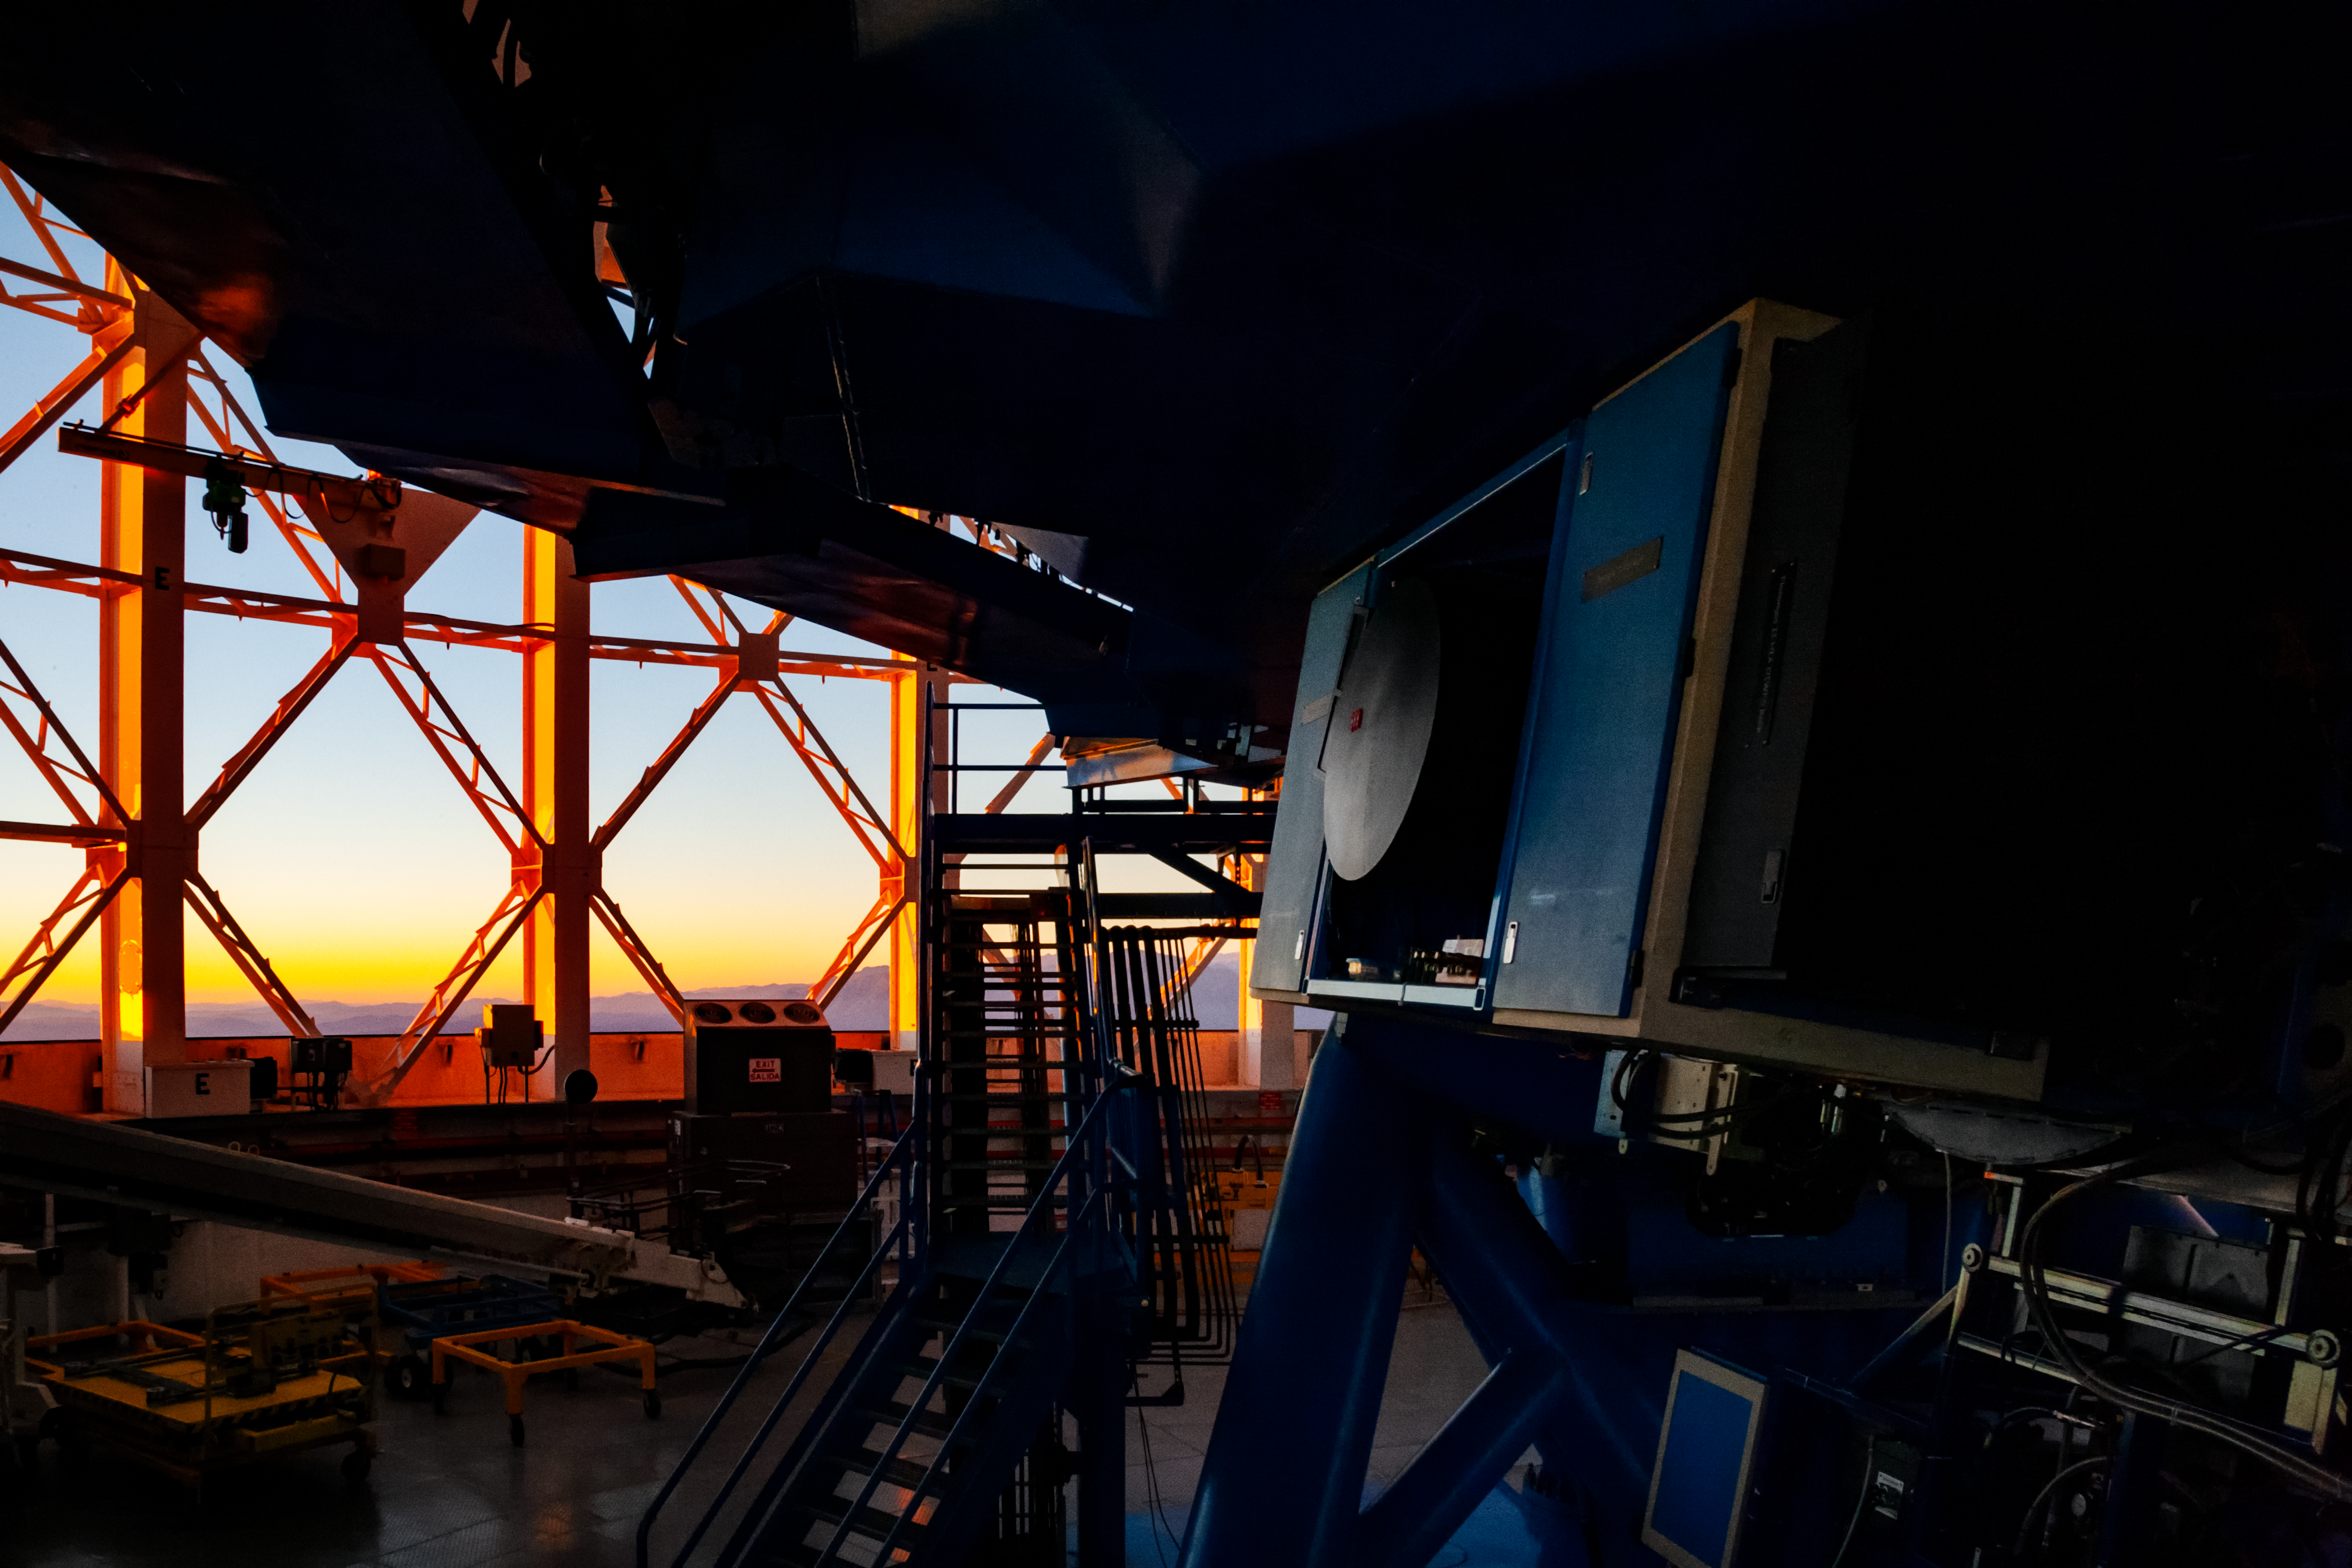

Flamingos-2 commissioning

Flamingos-2 commissioning at Gemini South.

Credit: International Gemini Observatory/NOIRLab/NSF/AURA/M. Paredes